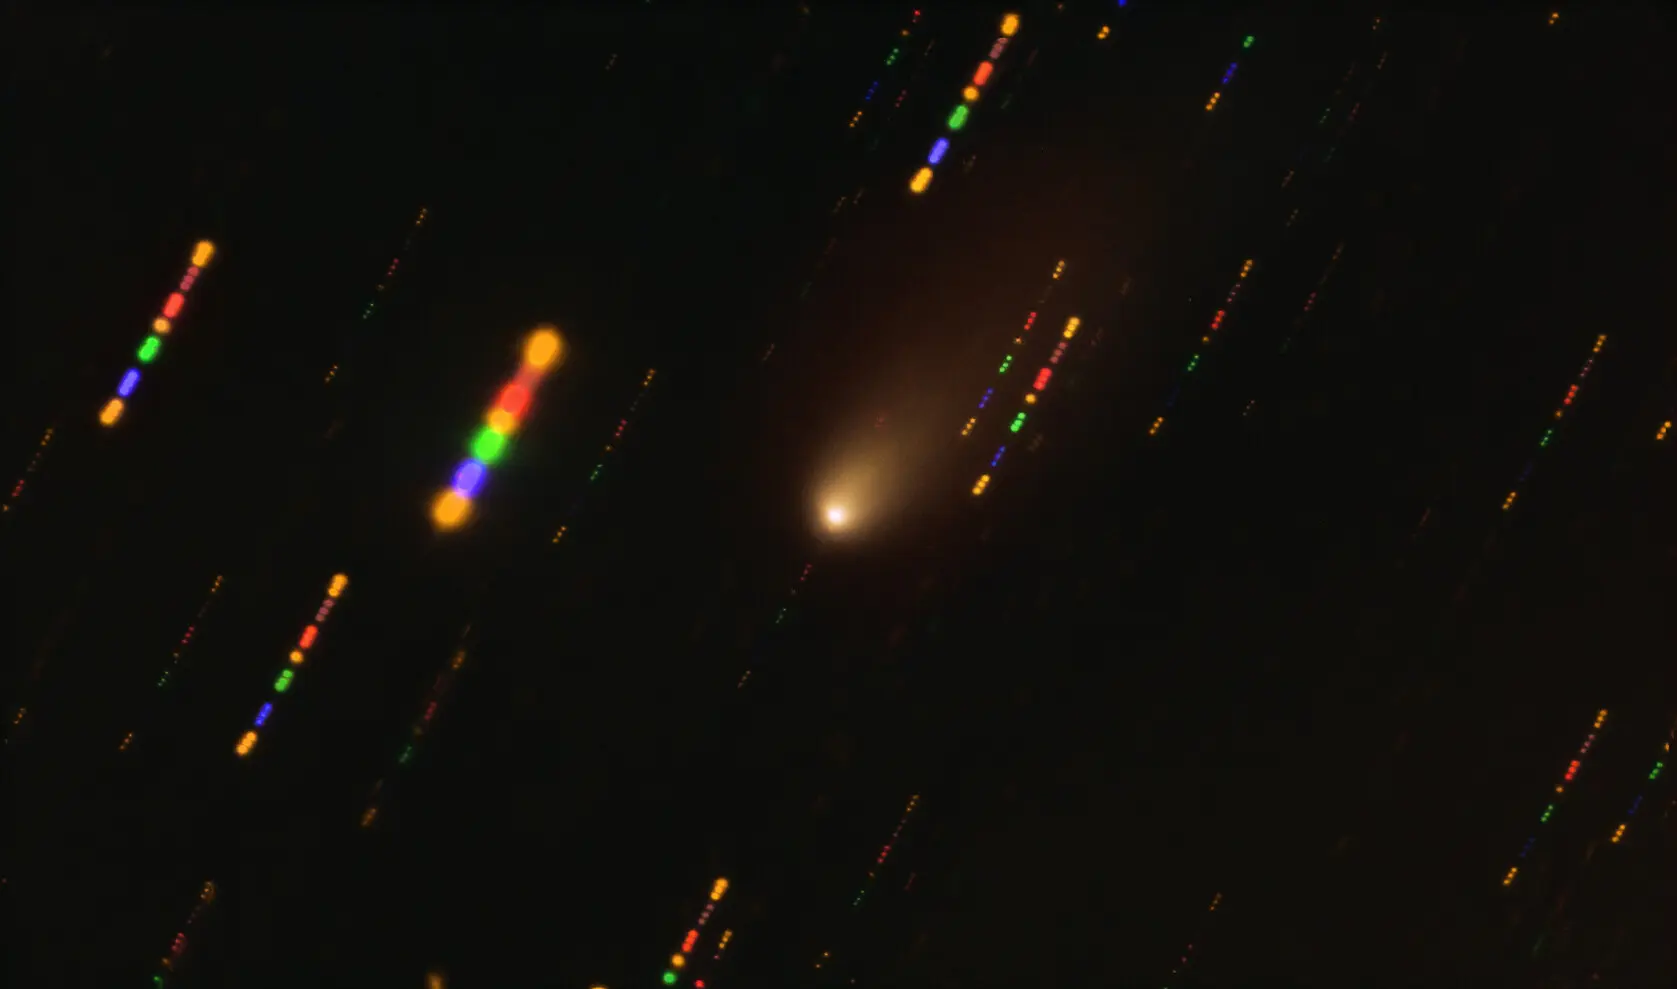

Image of the 2I/Borisov interstellar comet captured with the VLT

This image was taken with the FORS2 instrument on ESO’s Very Large Telescope in late 2019, when comet 2I/Borisov passed near the Sun. Since the comet was travelling at breakneck speed, around 175 000 kilometres per hour, the background stars appeared as streaks of light as the telescope followed the comet’s trajectory. The colours in these streaks give the image some disco flair and are the result of combining observations in different wavelength bands, highlighted by the various colours in this composite image.

Credit: ESO/O. Hainaut